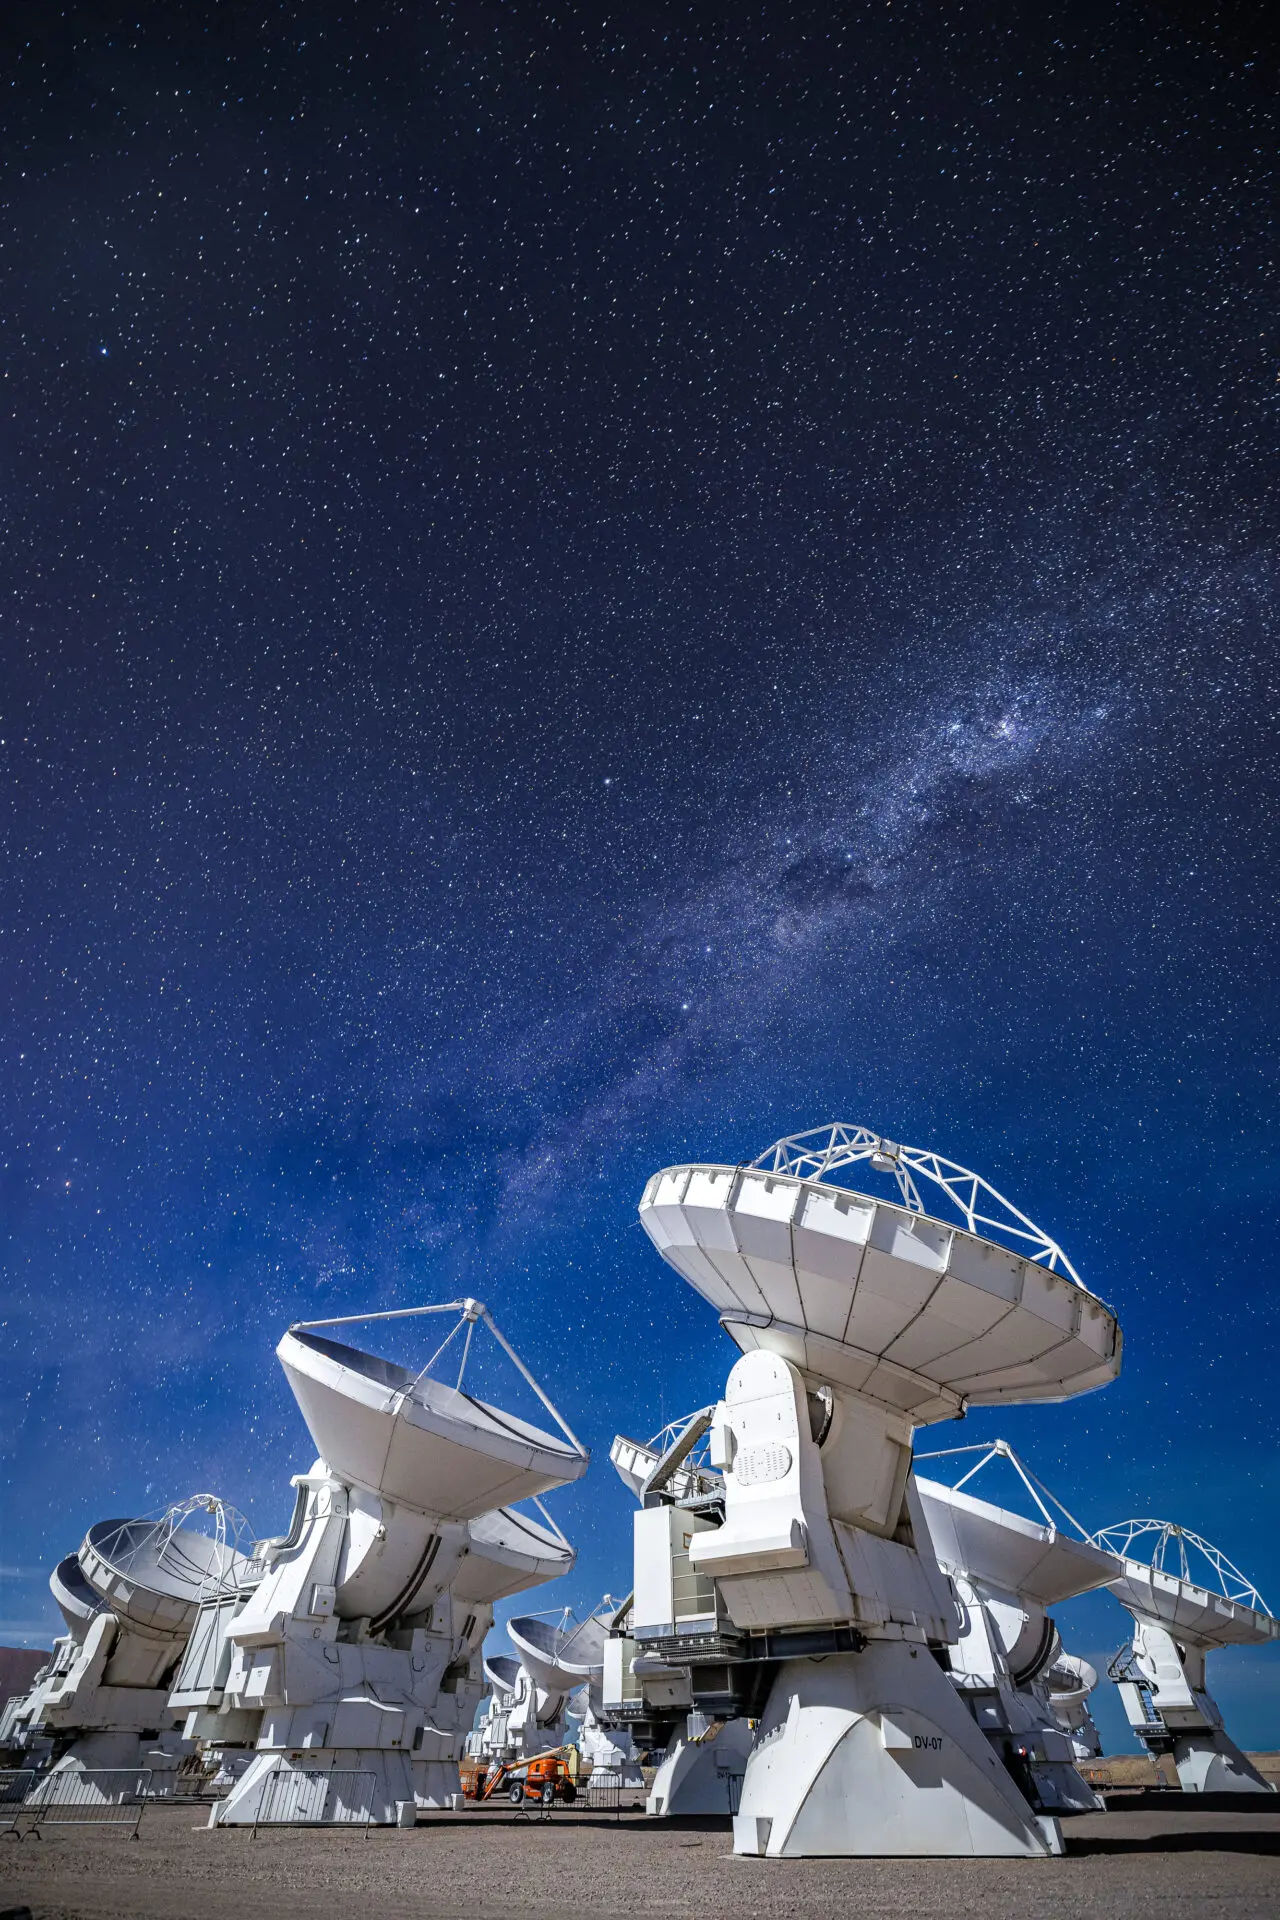

ALMA Antennas

A portrait view of the ALMA antennas capturing radio waves, invisible to the human eye, but revealing key information about the Universe.

Credit: Alex Pérez